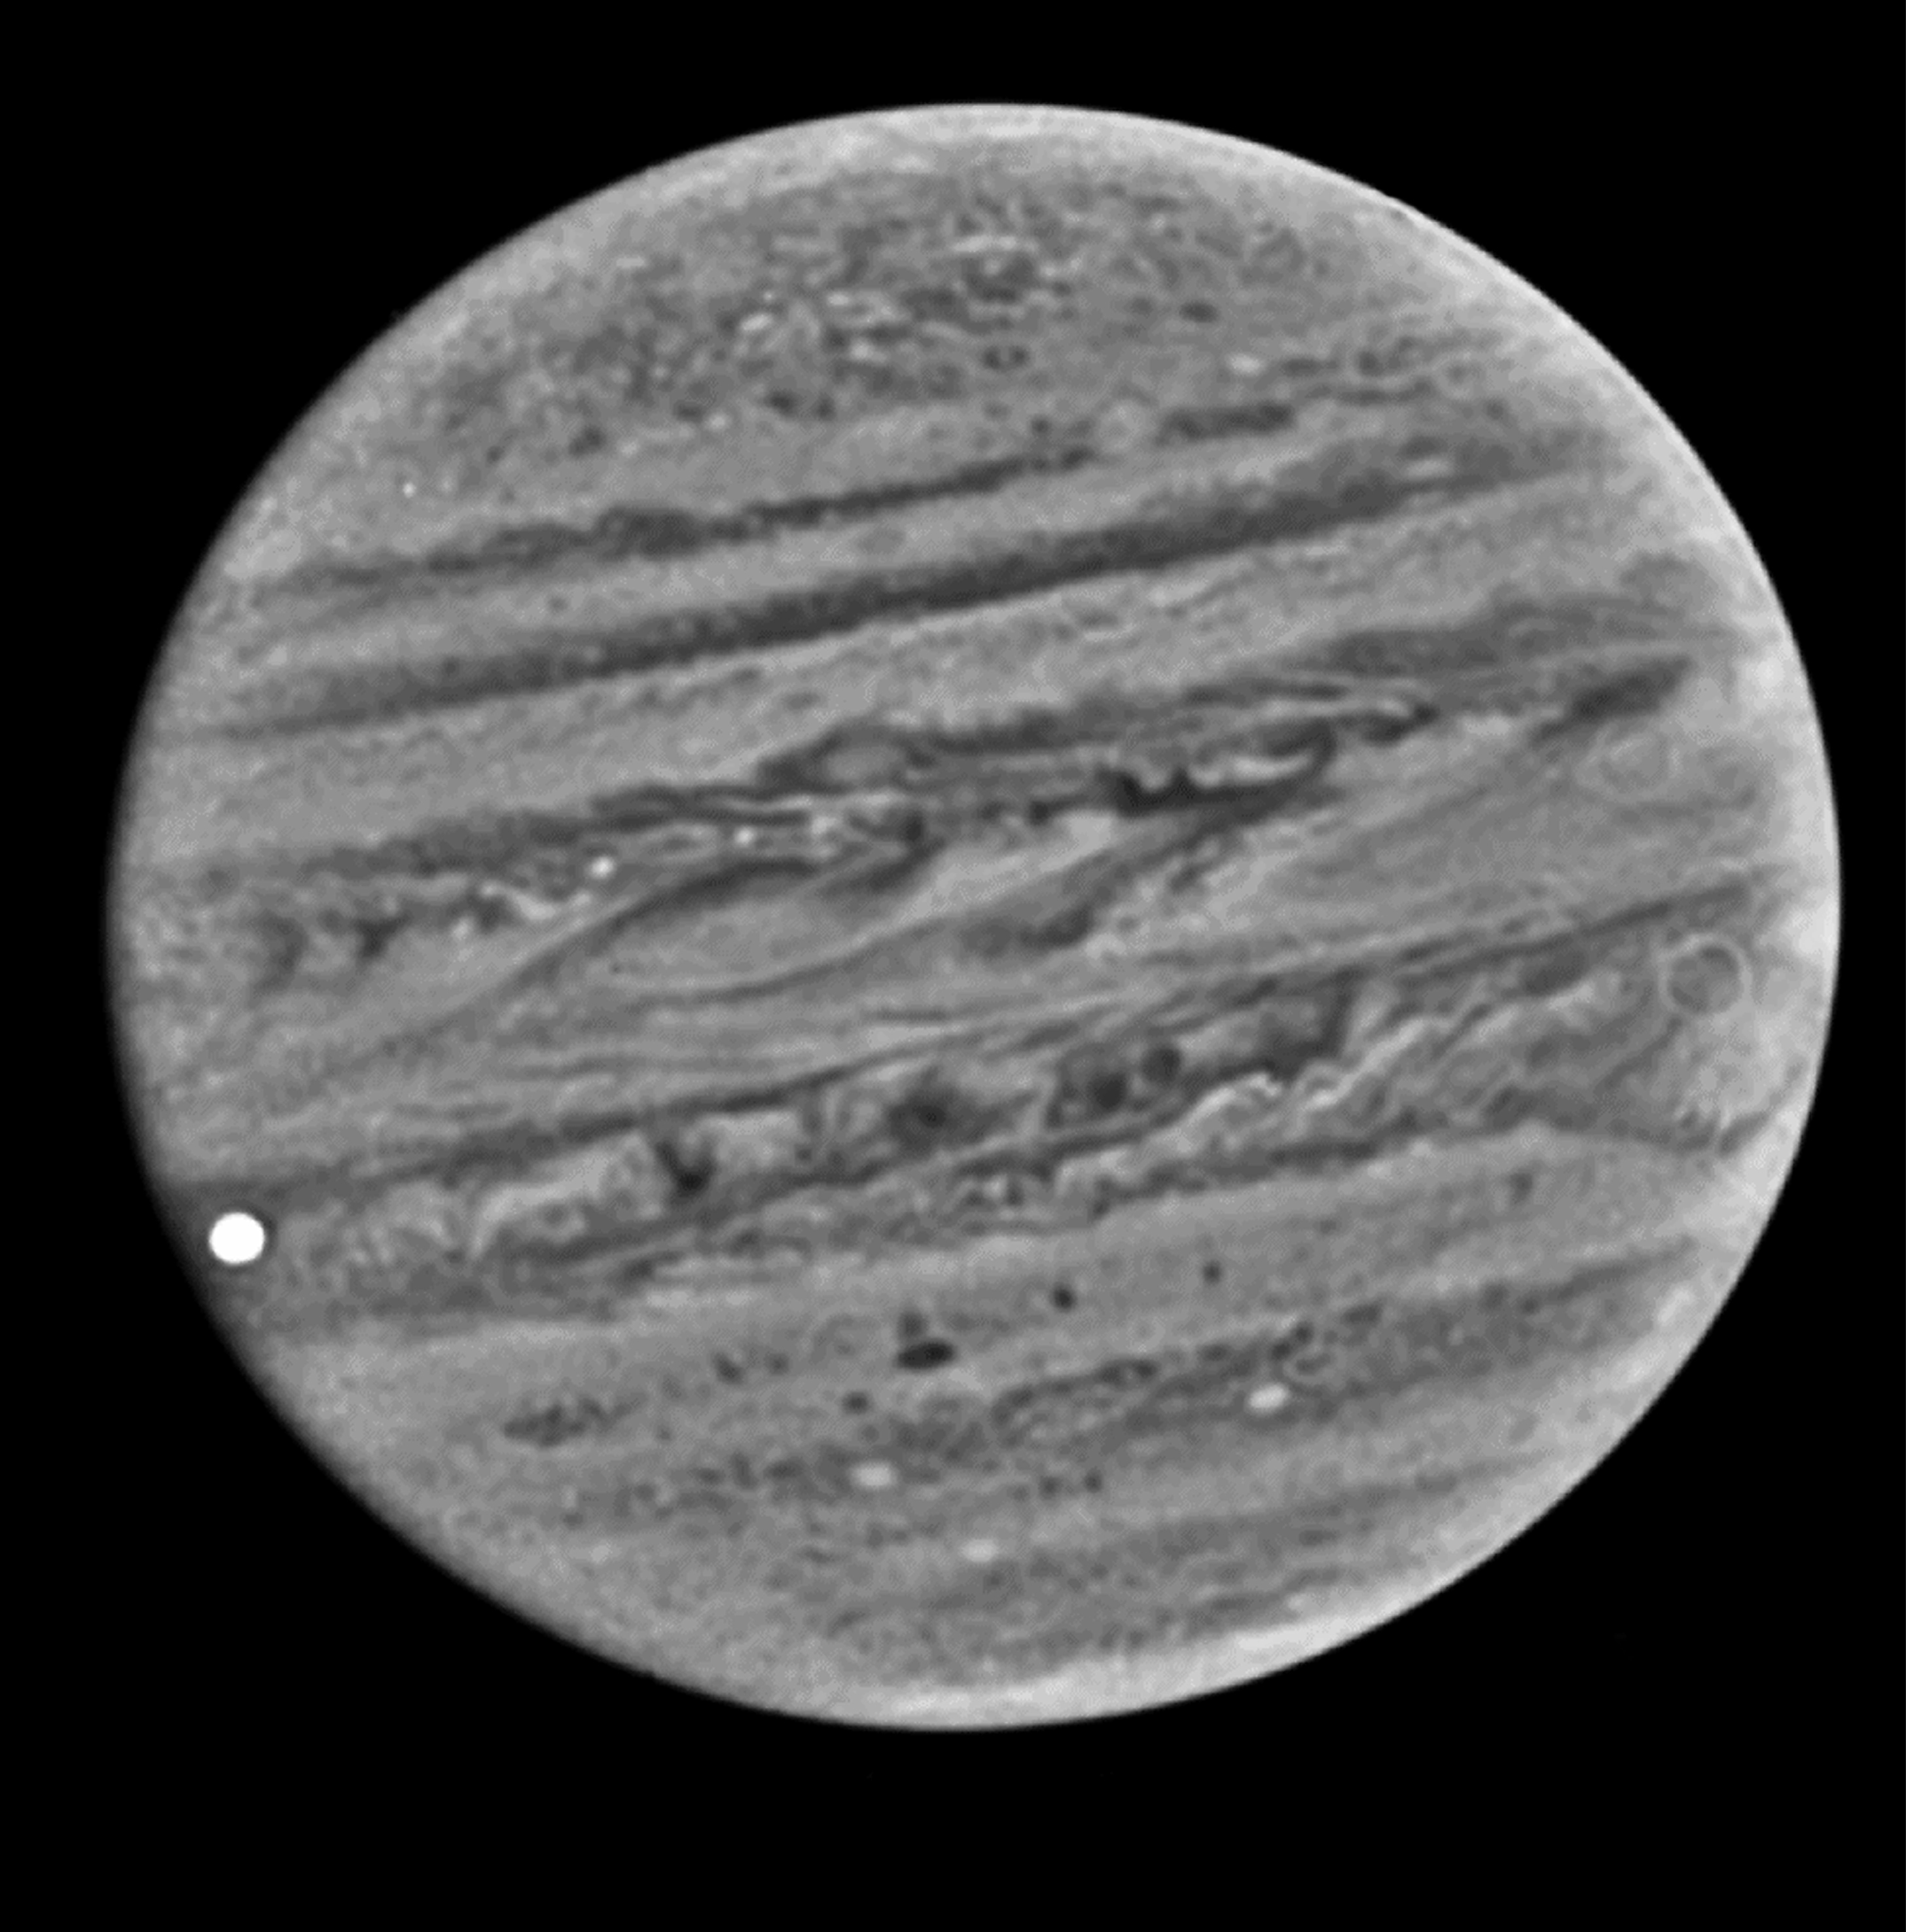

A VLT snapshot of Jupiter

The image is of the giant planet Jupiter, obtained through a narrow optical filter with the VLT Test Camera at UT1 Nasmyth Focus A on October 31, 1998, at 02:06:01.0 UT in the morning. It looks somewhat different from most other published images because of the special passband. Just before the observation, Jupiter's large inner moon Io had begun to pass in front of Jupiter's disk (bright spot at the lower left). The bands in the atmosphere are well visible, also in this narrow-band image and the "Great Red Spot" is at the right edge in the main southern band. At this time, Jupiter was 636 million km from the Earth and the angular diameter was about 45 arcsec.

Credit: ESO